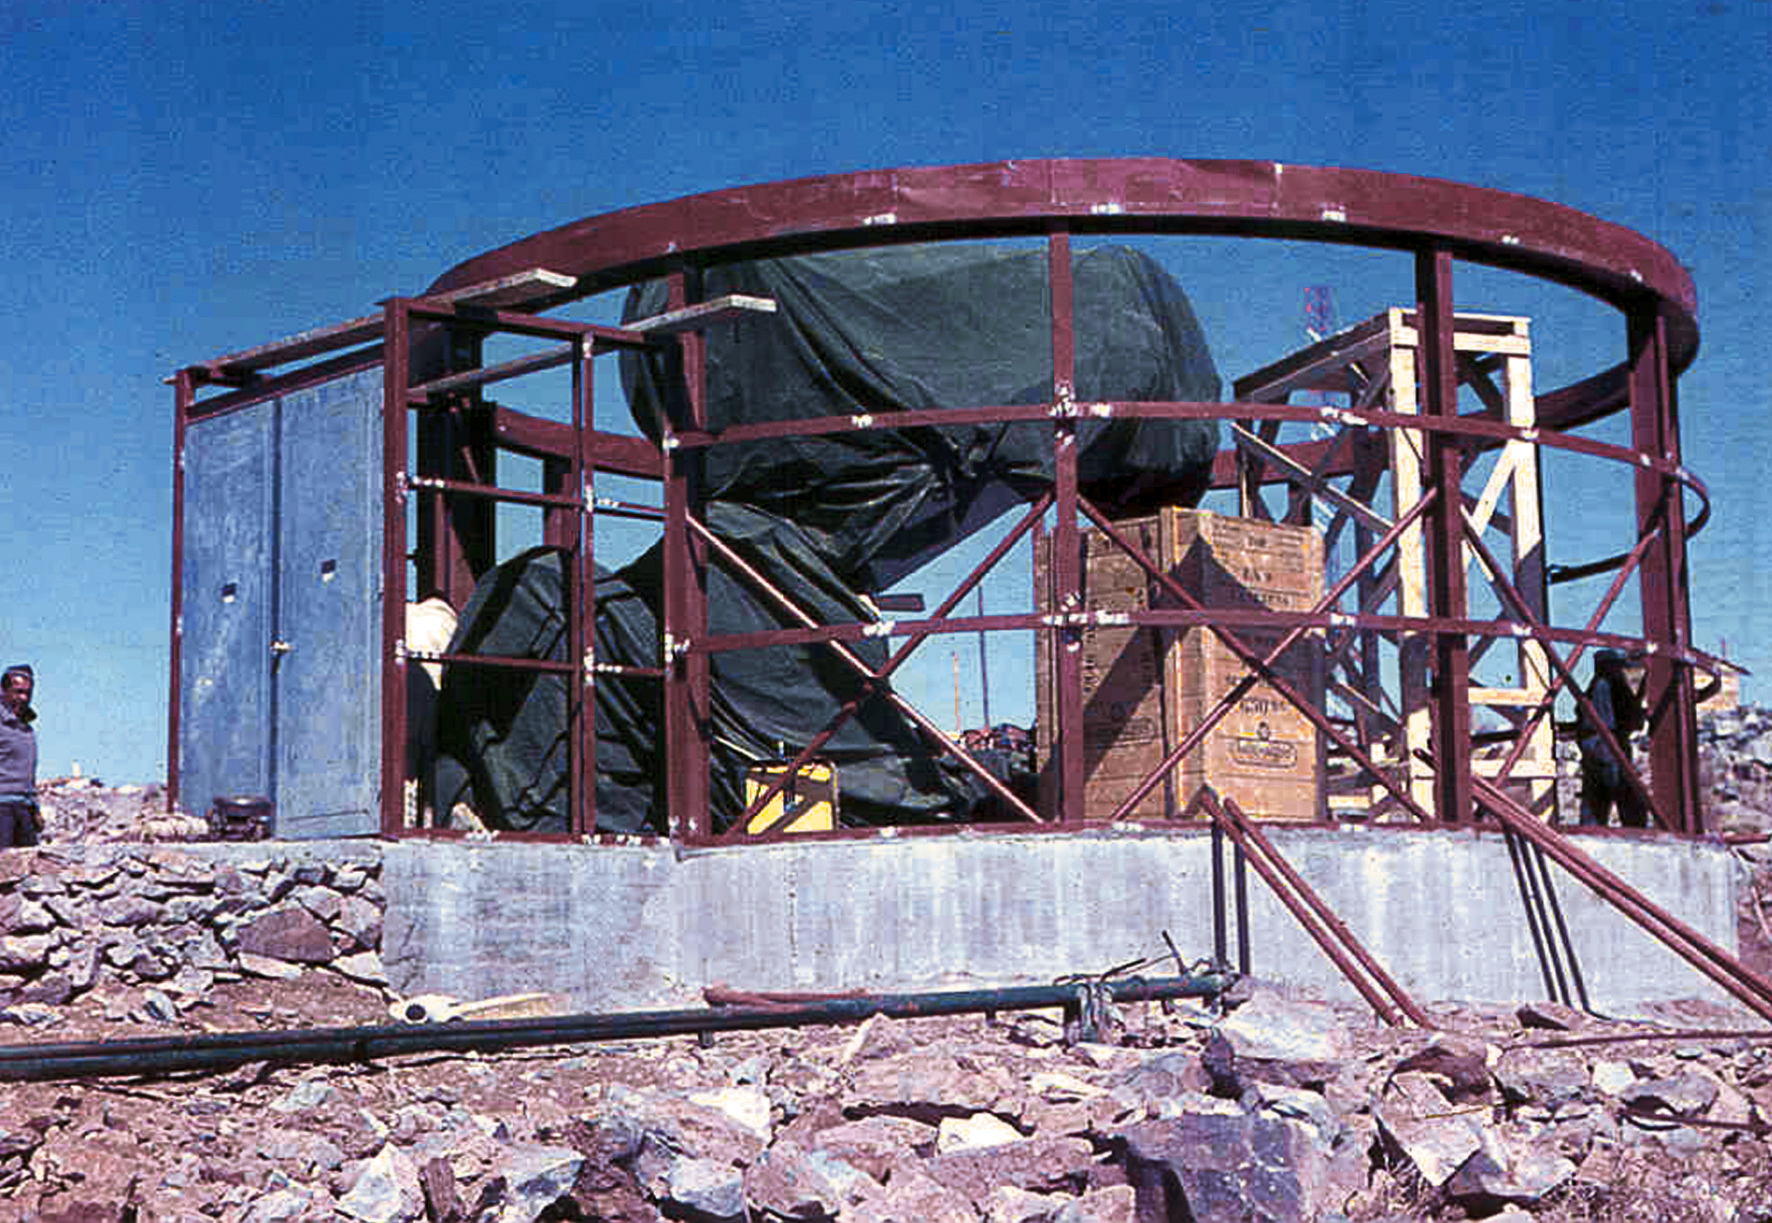

Assembling the ESO 1-metre telescope

Photo of the assembly of the pre-fabricated building for the ESO 1-metre telescope after its arrival at the new La Silla Observatory in Chile in the late 1960’s. The La Silla Observatory has since become one of the premier ground-based observatories in the world.

Credit: ESO/J.Doornenbal